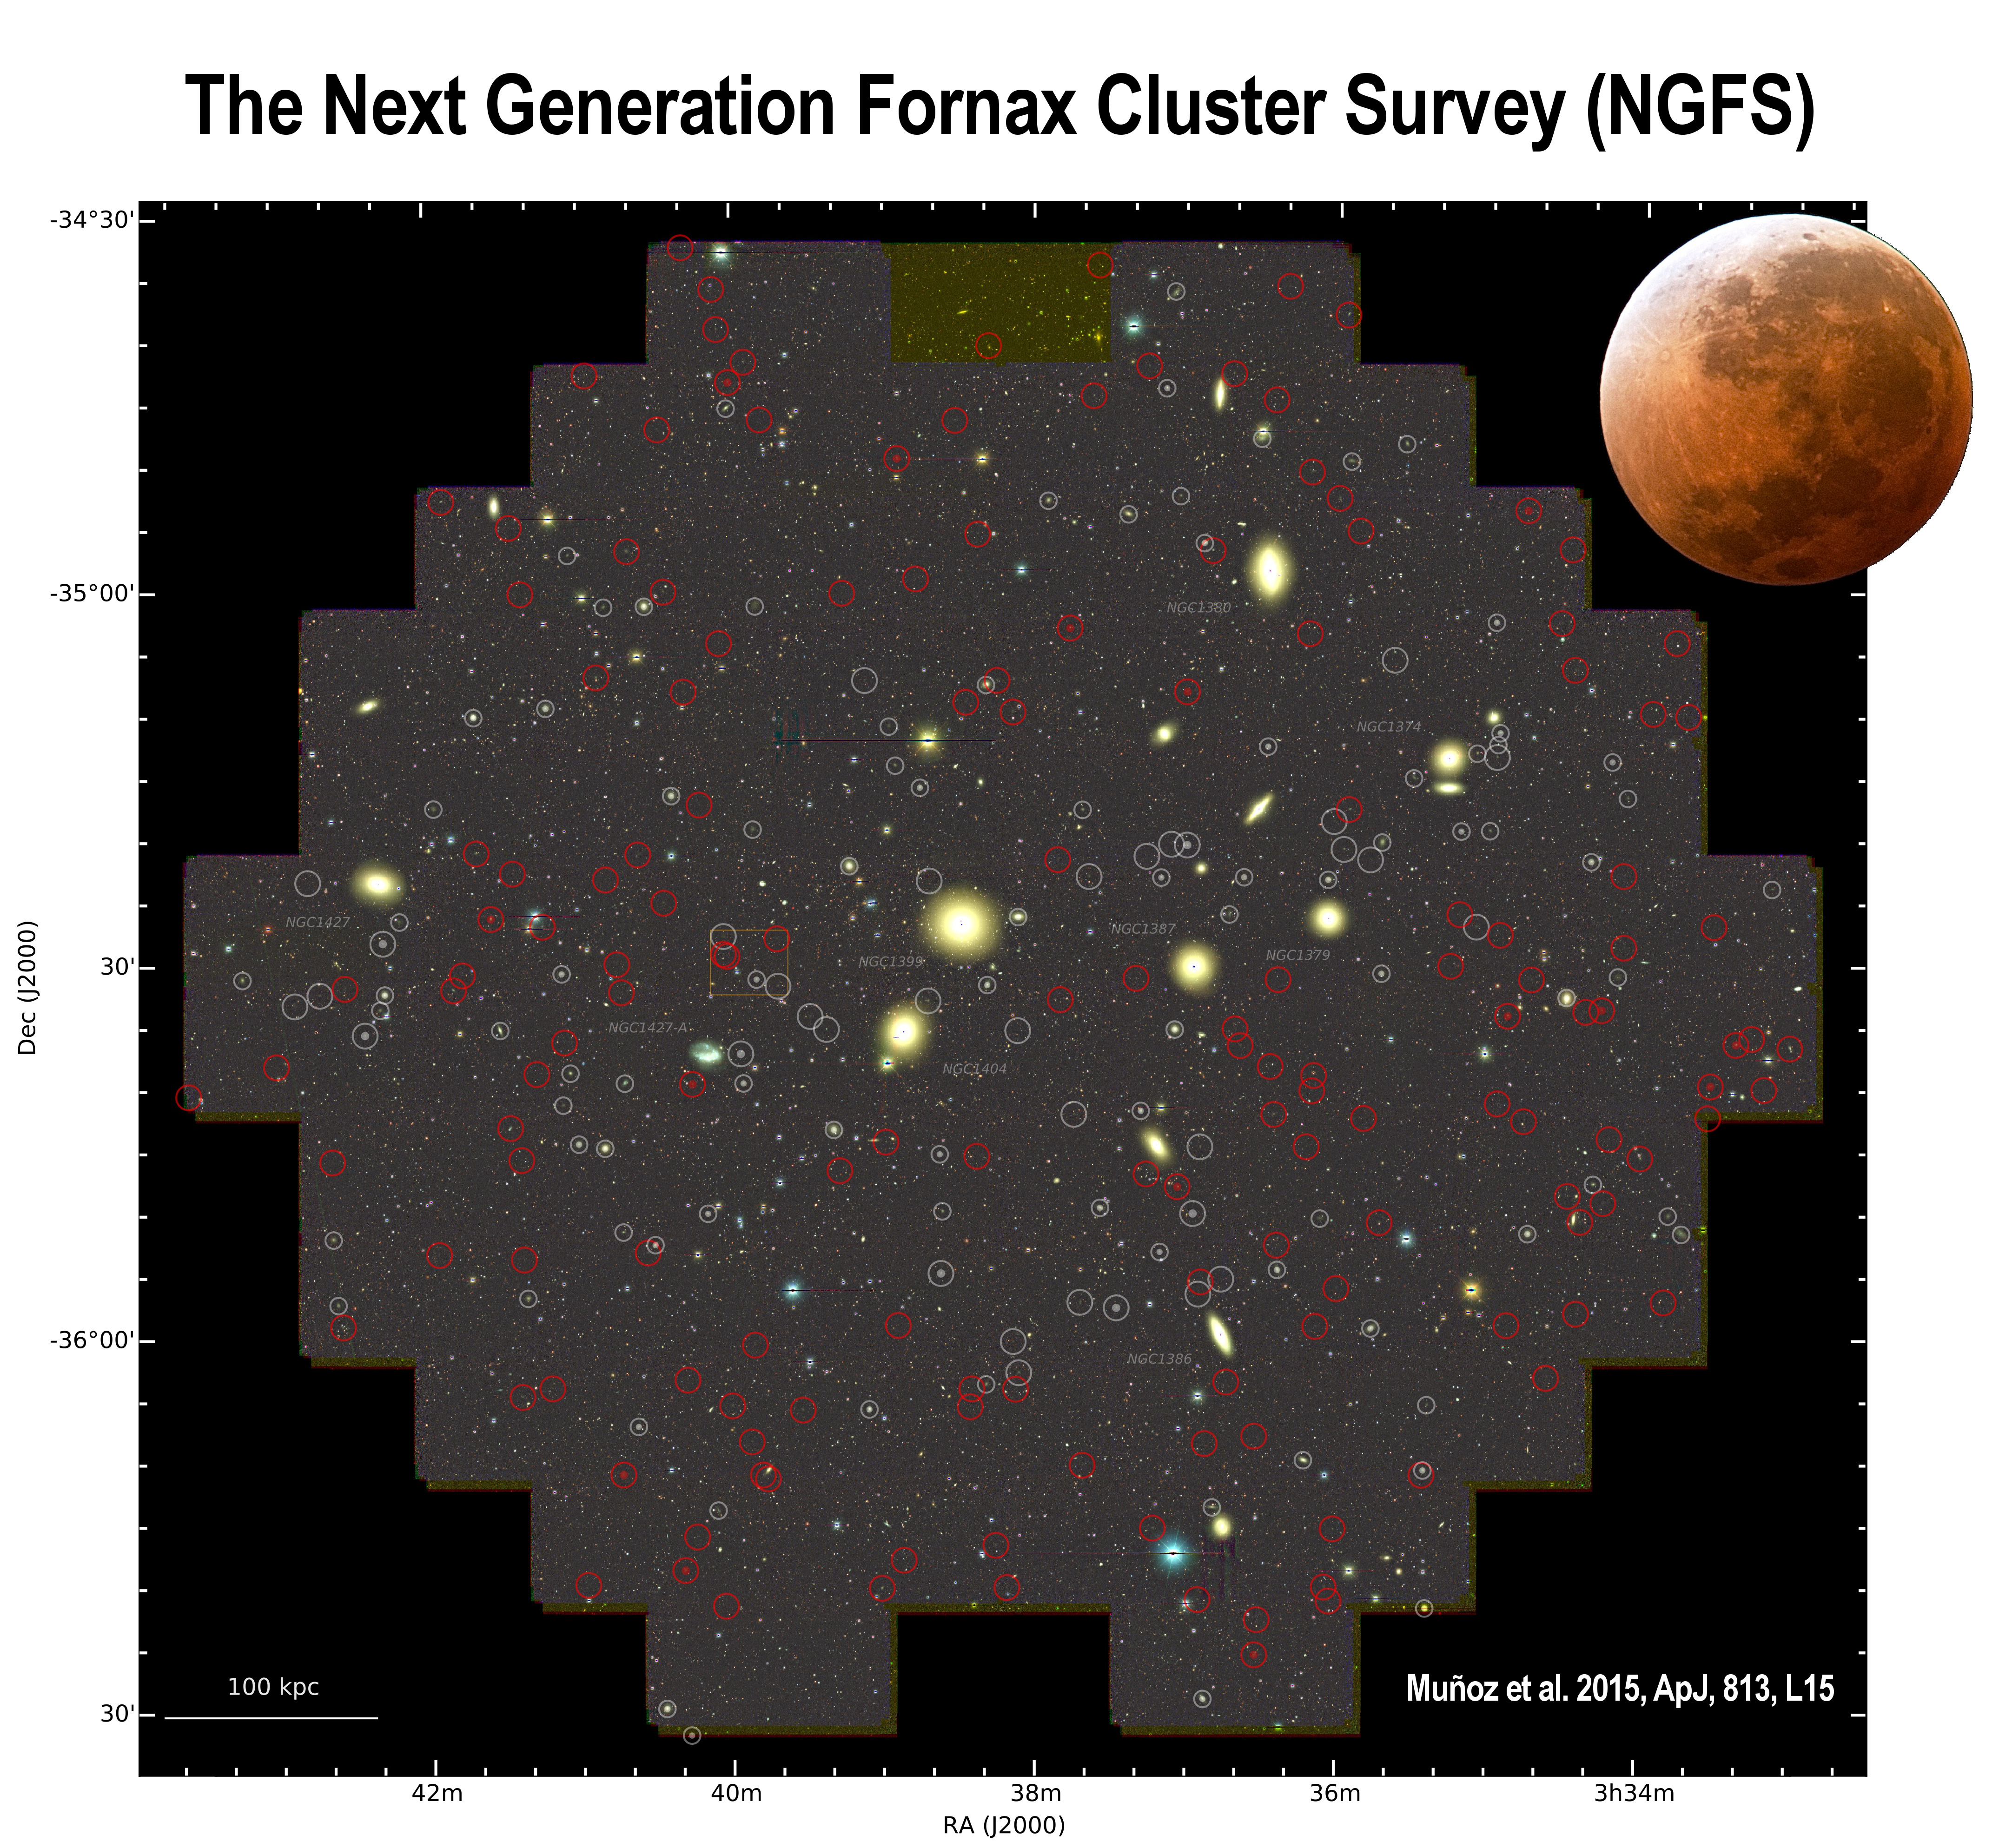

Oodles of Faint Dwarf Galaxies in Fornax Shed Light on a Cosmological Mystery

Image of the inner 3 square degrees of the NGFS survey footprint compared with the size of the Moon. Low surface brightness dwarf galaxies are marked by red circles. Gray circles indicate previously known dwarf galaxies. The dwarf galaxies, which vastly outnumber the bright galaxies, may be the “missing satellites” predicted by cosmological simulations.

Credit: NOIRLab